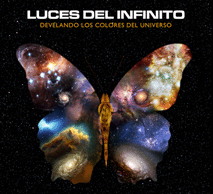

Luces del infinito. Develando los colores del universo

Luces del infinito. Develando los colores del universo

Credit: ESO